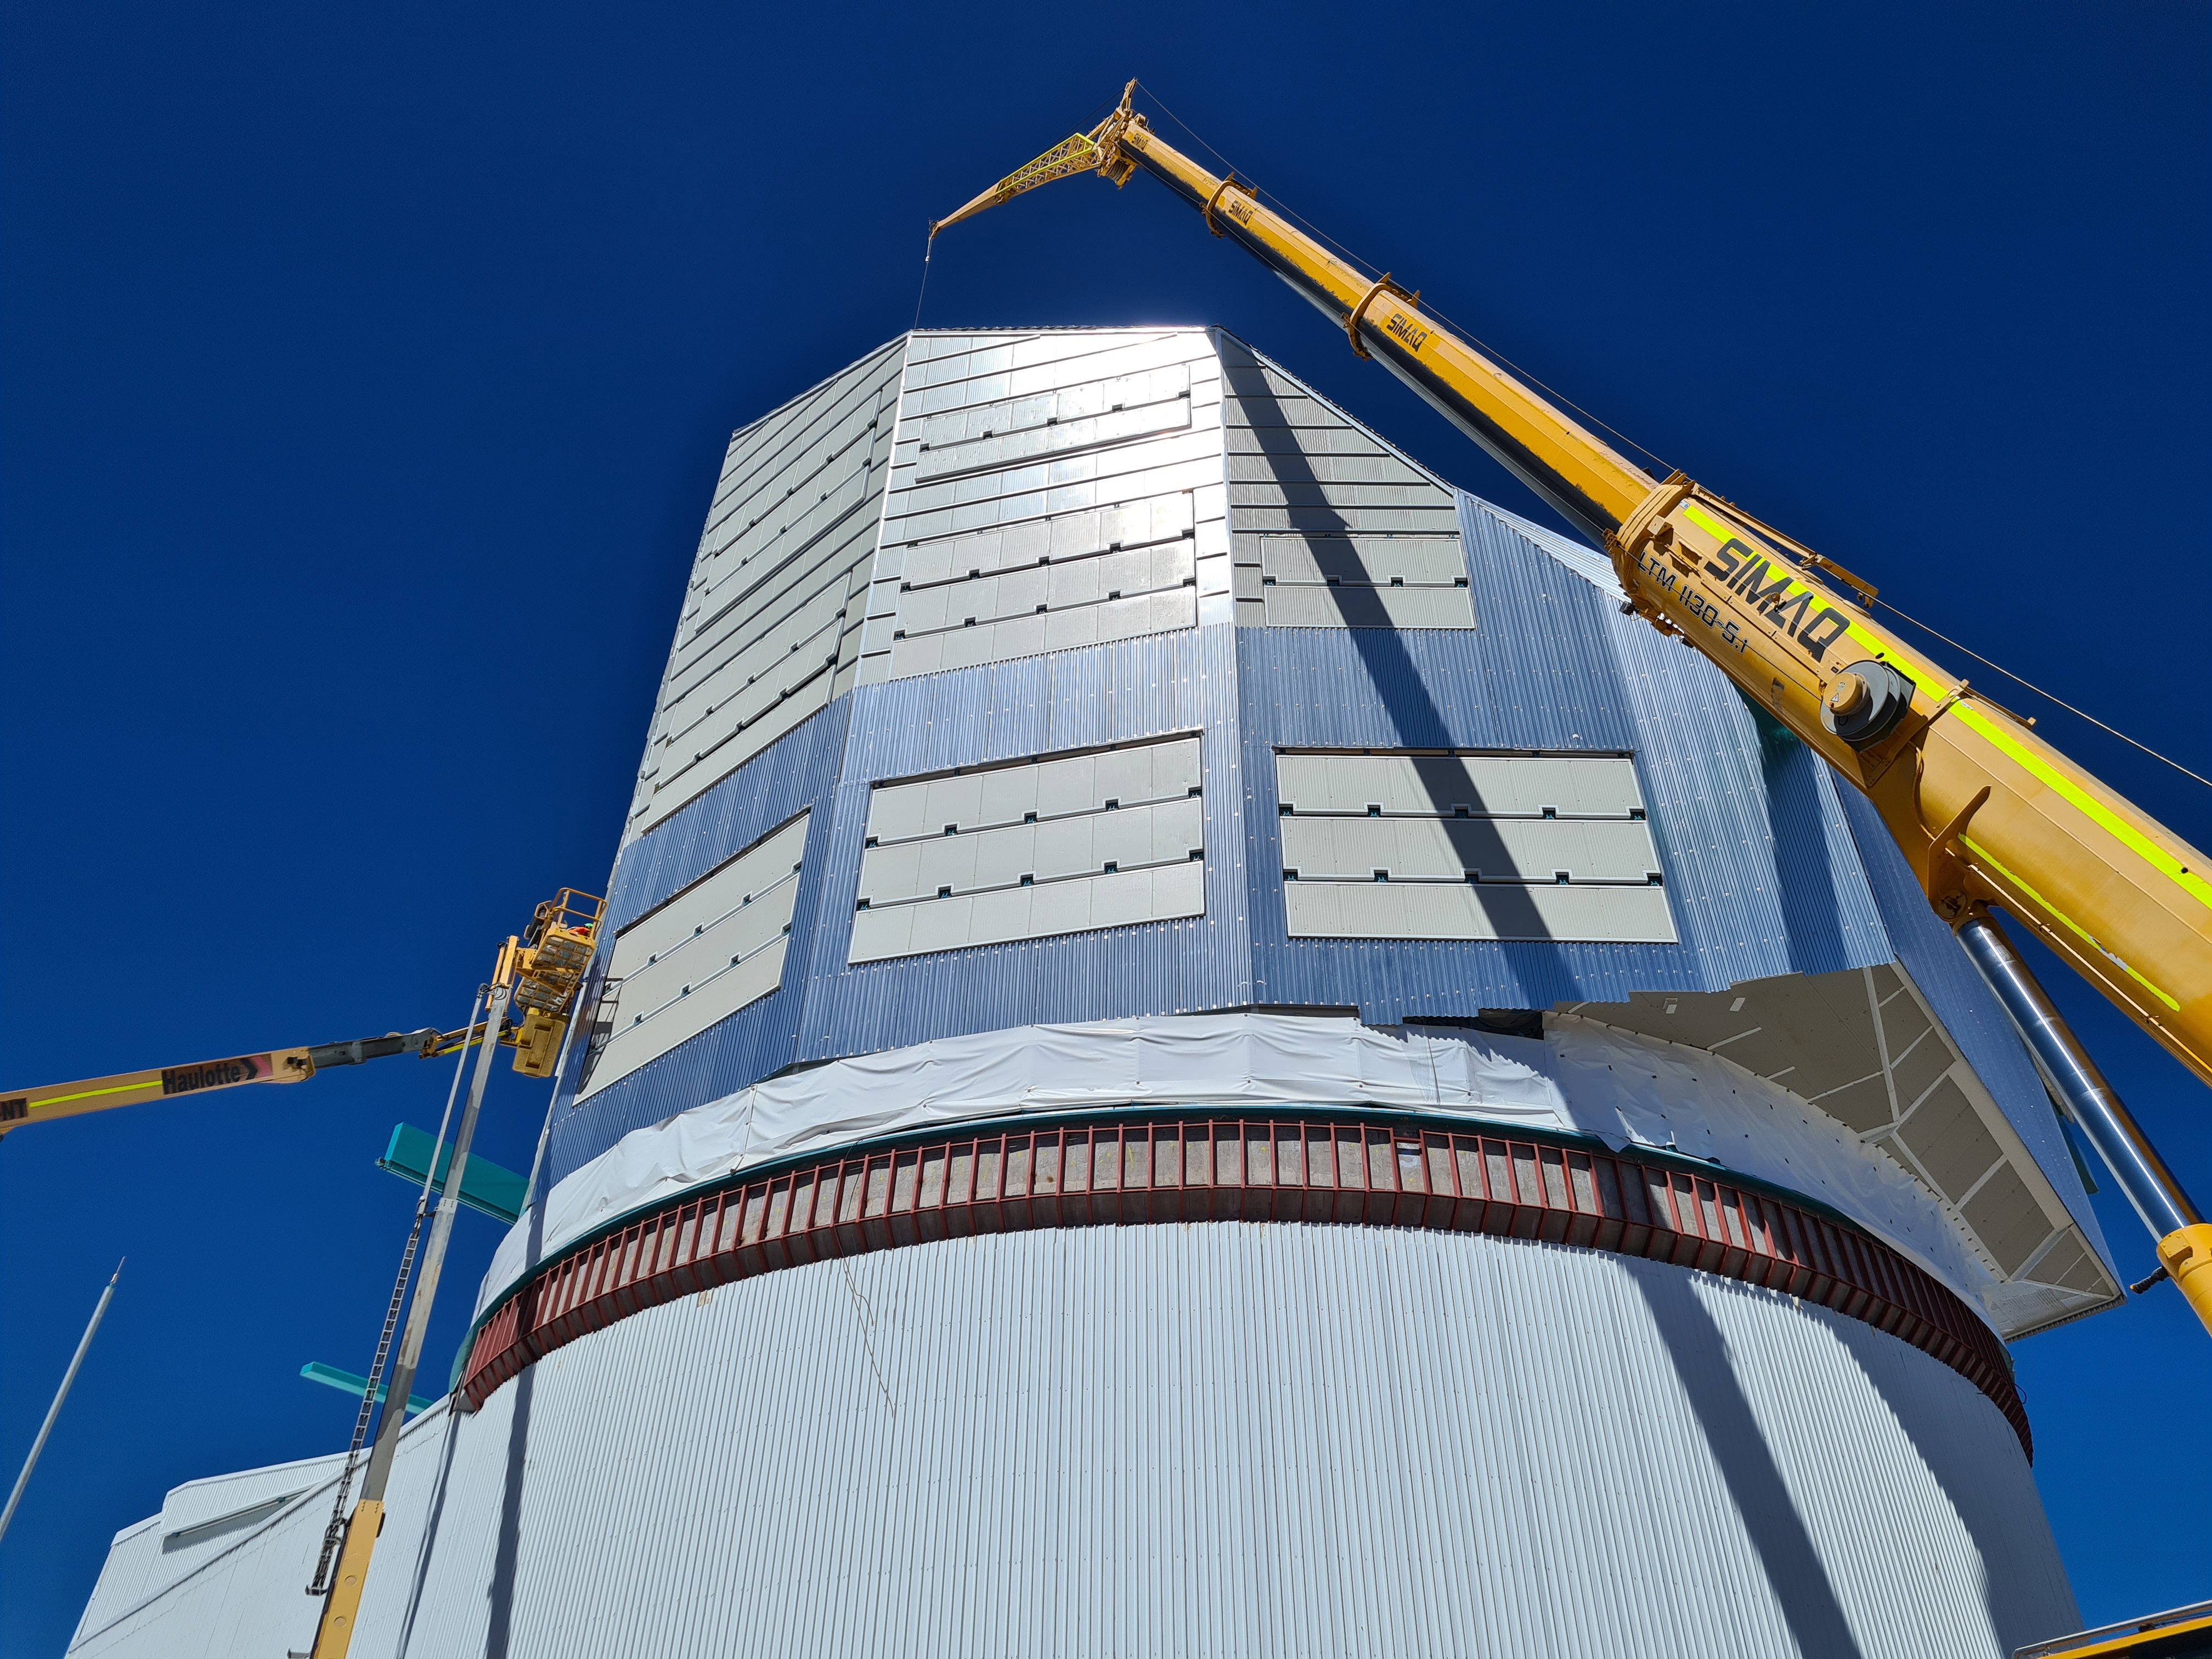

Rubin Observatory Dome Construction

Construction on Rubin Observatory's dome on Cerro Pachón in Chile.

Progress on the summit, March 2022. Of the ~100 people working on the summit, 32 are working on the dome; activities include adding second-layer cladding of corrugated aluminum on the vertical walls, and installing metal-clad insulation panels at the base of the dome where it meets the fixed lower enclosure.

Credit: RubinObs/NOIRLab/SLAC/NSF/DOE/AURA